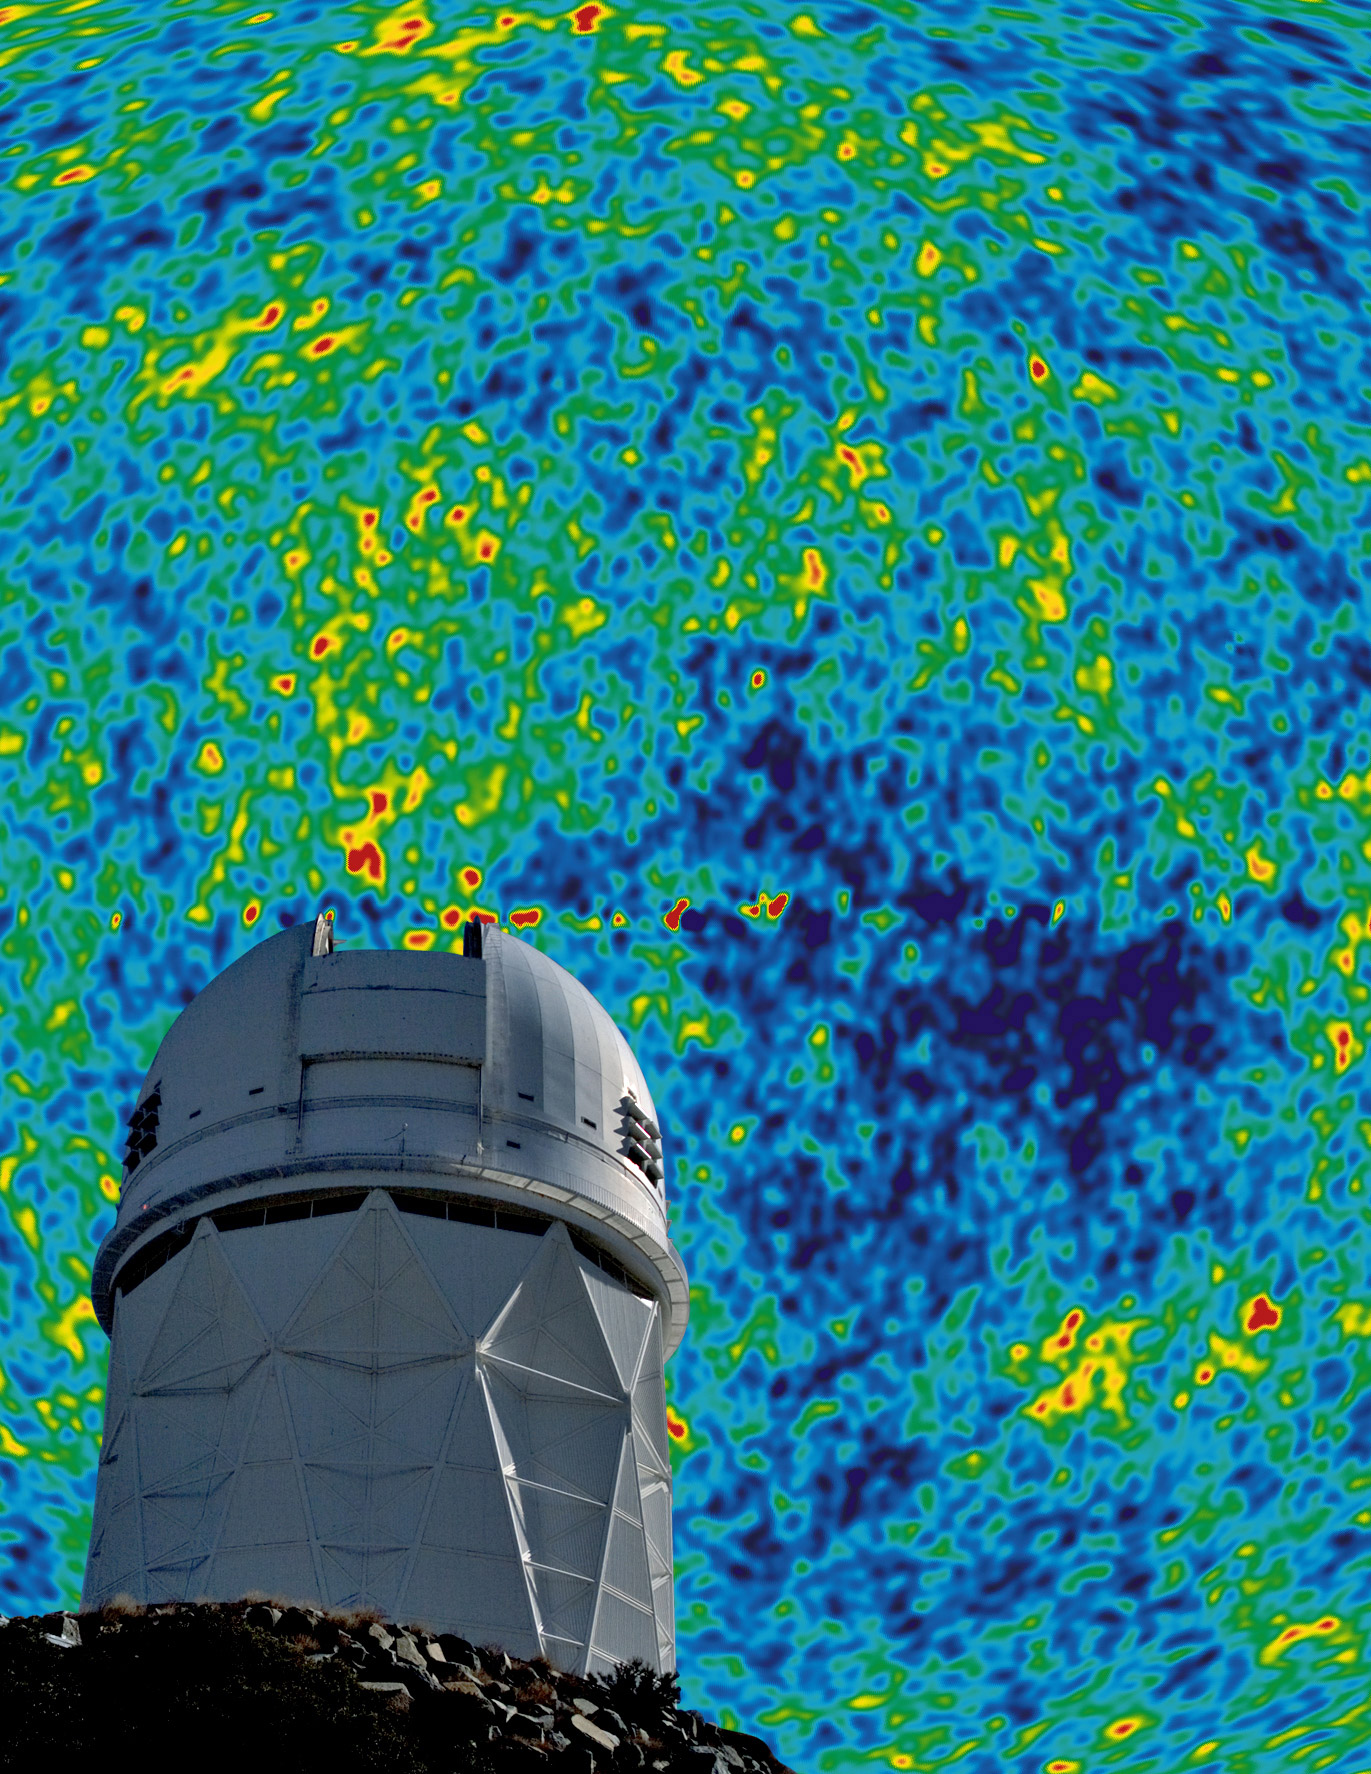

Dark Energy Spectrometer for Kitt Peak Receives Funding Green Light

The Dark Energy Spectroscopic Instrument (DESI) will be mounted on the 4-meter Mayall telescope at Kitt Peak National Observatory. It will measure the redshifts of 30 million galaxies and quasars in order to study how dark energy and gravity shape the structure of the universe.

Credit: P. Marenfeld & NOAO/AURA/NSF